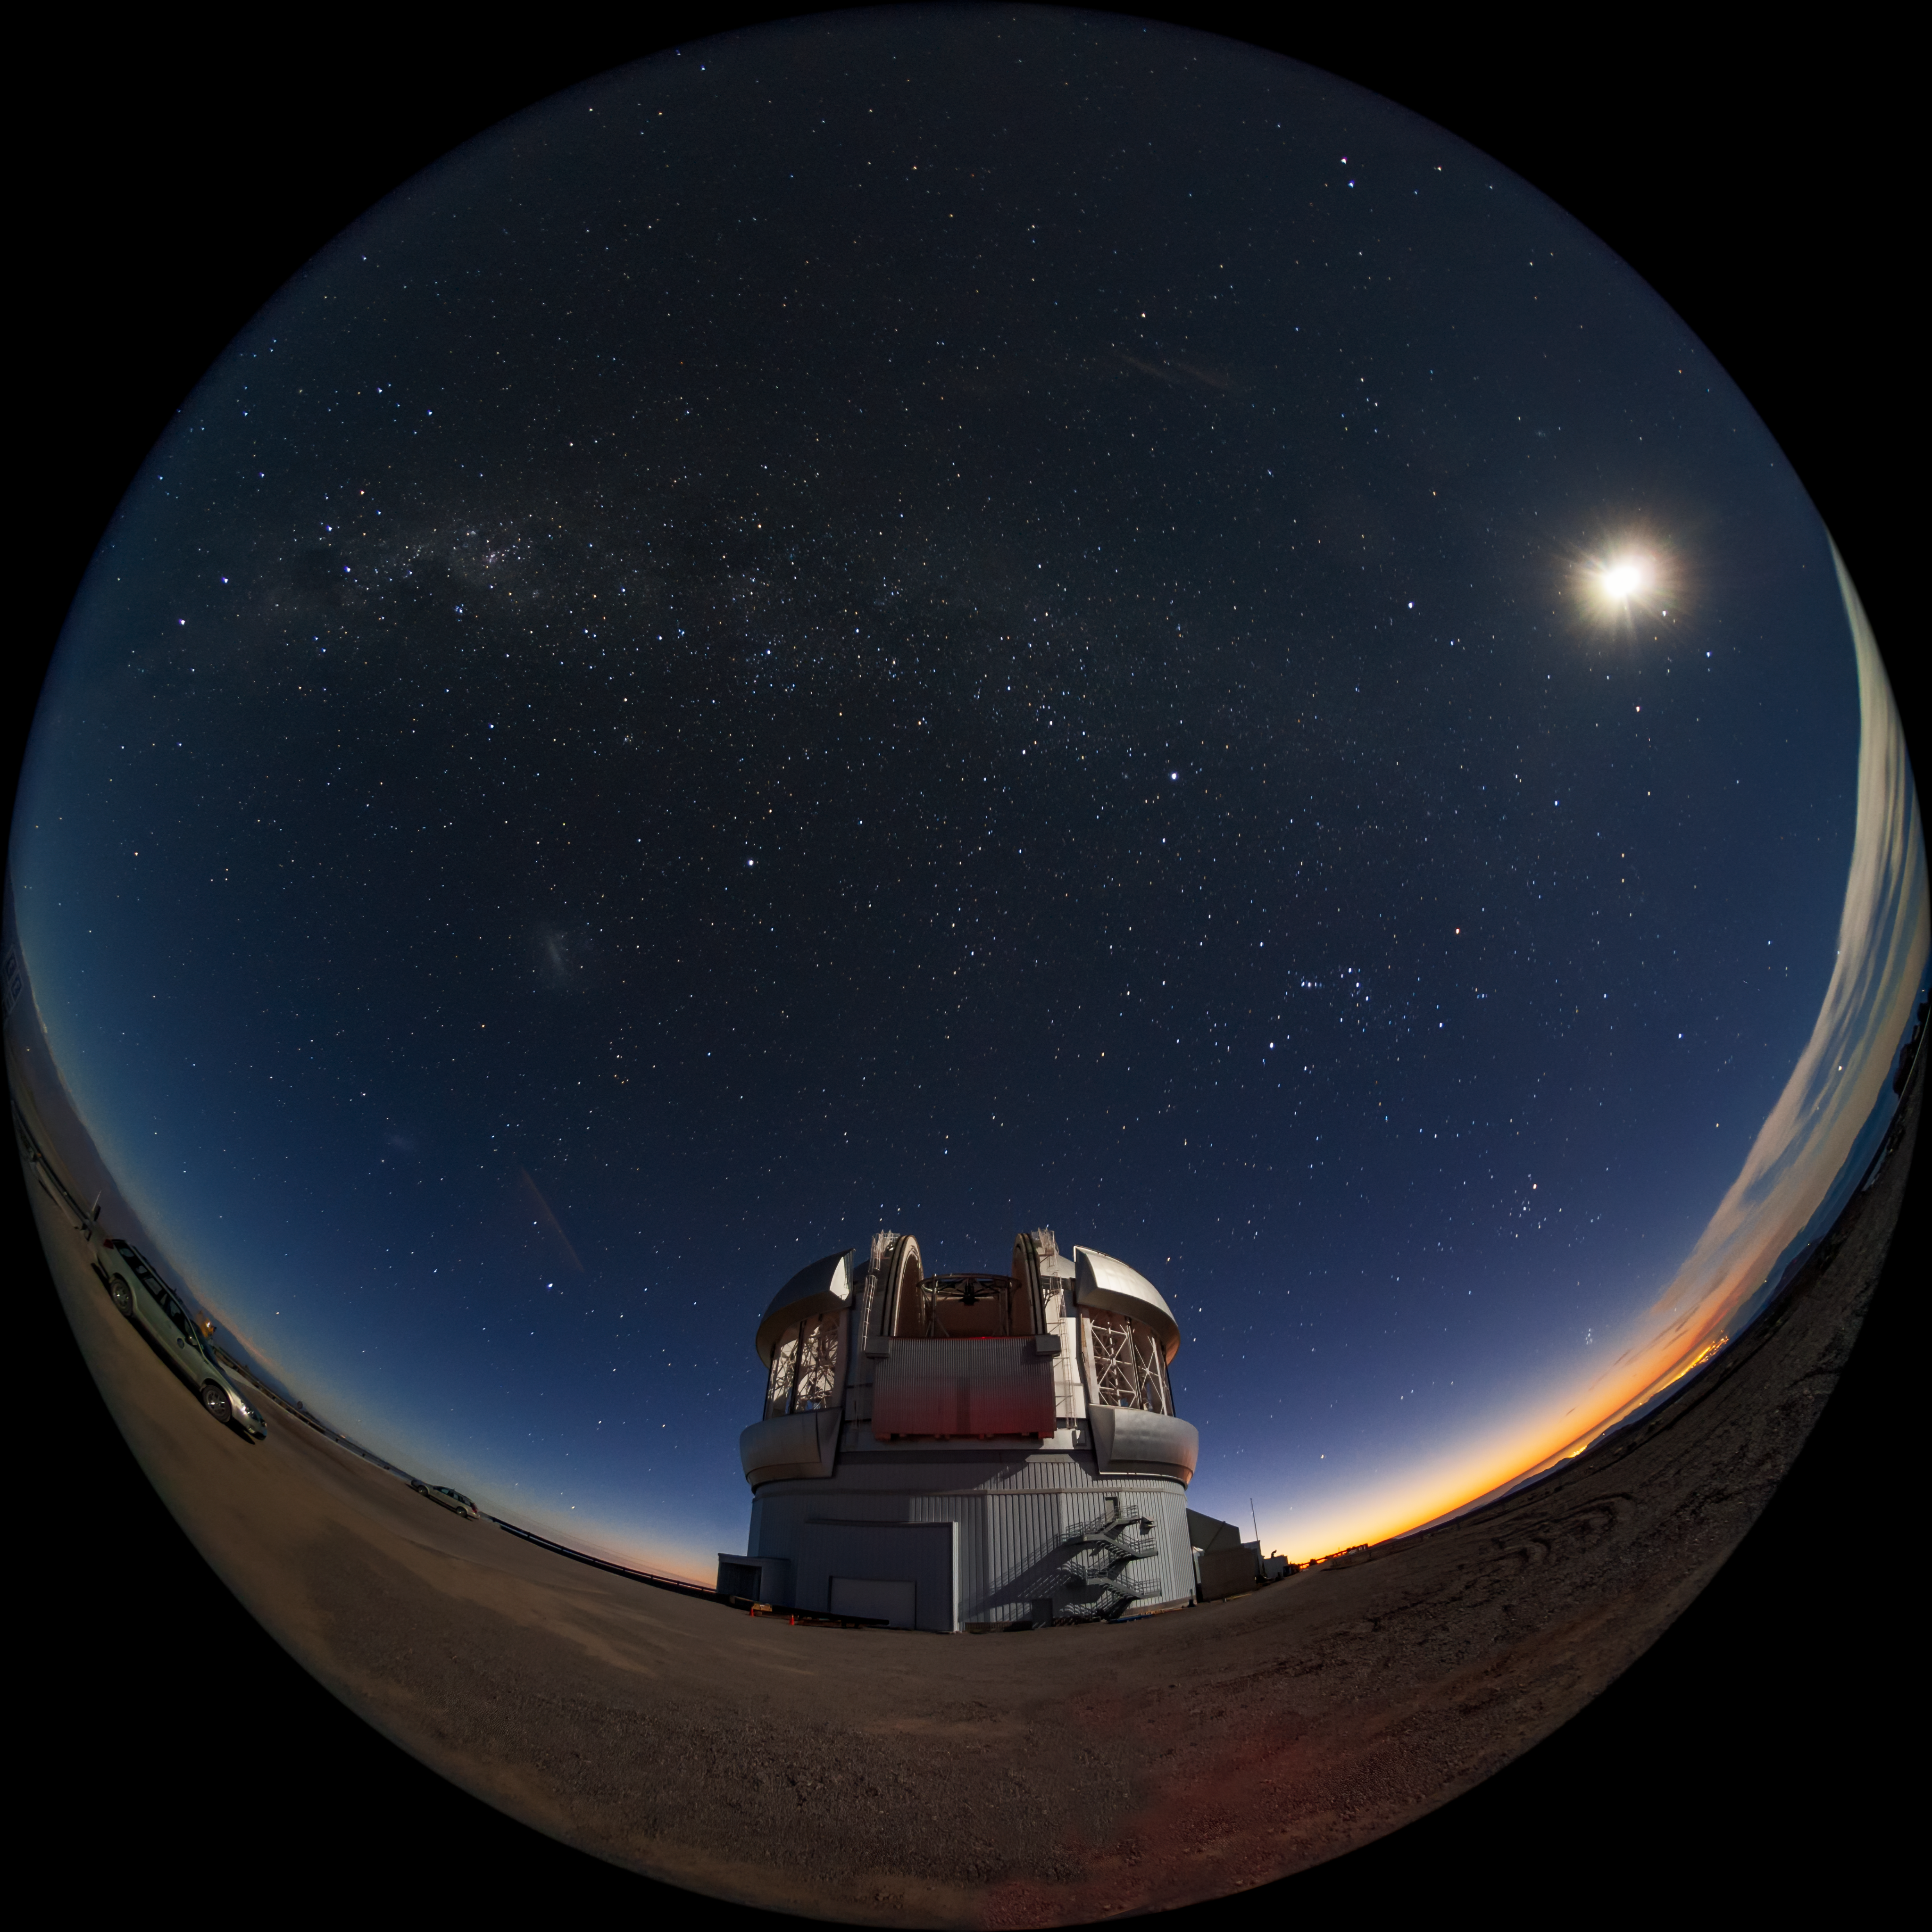

The Moon and Three Galaxies

The Milky Way, the full Moon, and the two Magellanic Clouds are visible over the Gemini South telescope in this long-exposure photo. Gemini South is a part of the International Gemini Observatory, a program of NSF NOIRLab.

Credit: International Gemini Observatory/NOIRLab/AURA/NSF/M. Paredes